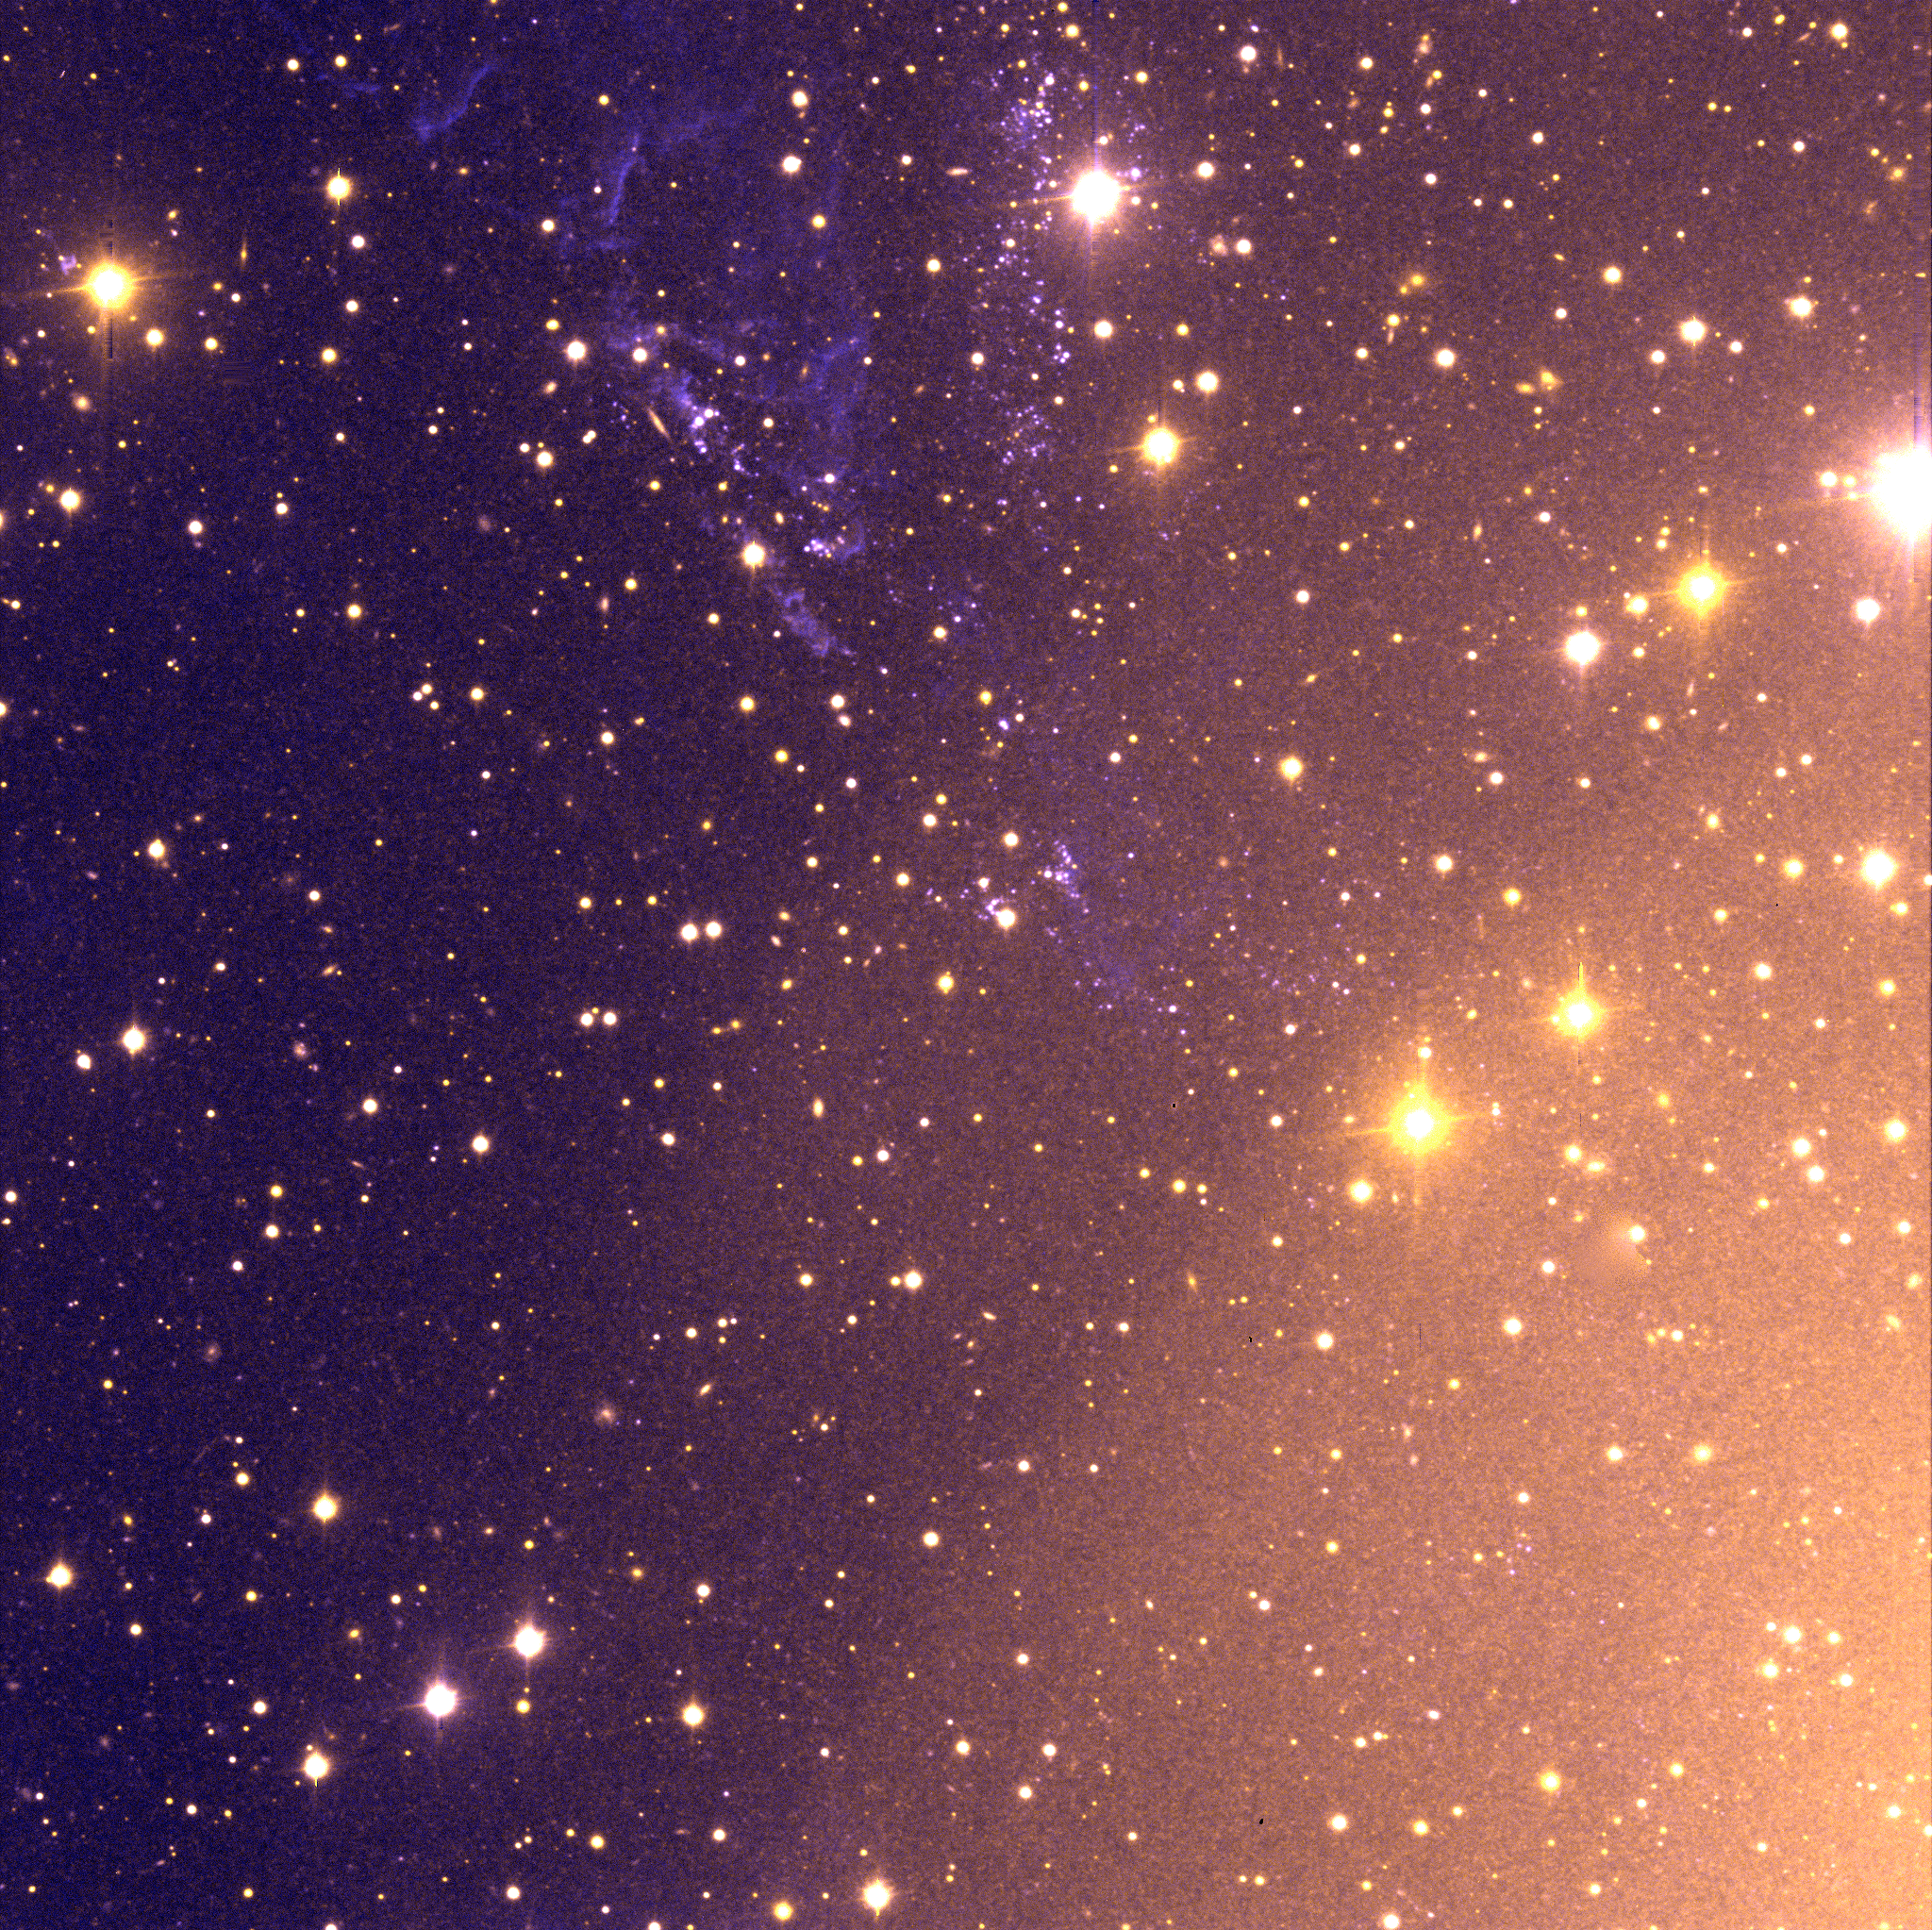

Centaurus A – Field 1 (shell)

High-resolution, very deep colour image of a field around the jet in the North-East of the Centaurus A galaxy. This image was taken in July 1999 through U- and V-band optical filters with the VLT FORS1 multi-mode instrument at the 8.2-m VLT ANTU telescope on Paranal. Note the great variety of object types and colours, including many background galaxies which are seen through these less dense regions of Centaurus A. The total exposure time was 30 min in each filter and the seeing was excellent, 0.5 arcsec. The original pixel size is 0.196 arcsec and the fields measure 6.7 x 6.7 square arcmin (2048 x 2048 square pix). North is up and East is left.

Credit: ESO